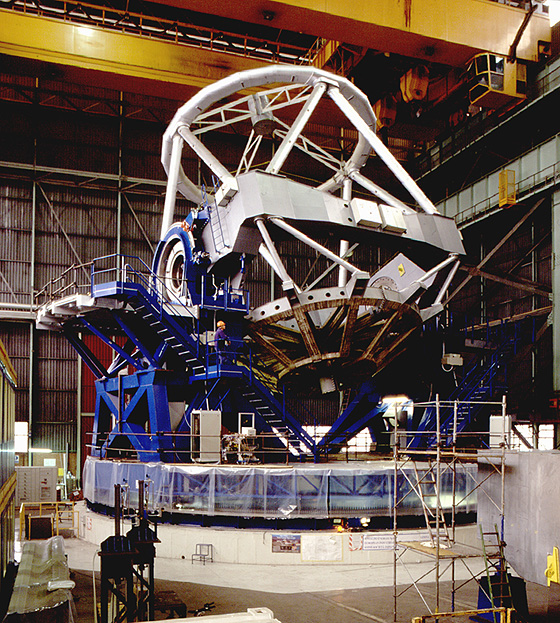

Construction of VLT main structure

The image shows the main structure of the VLT. It is the mechanical frame which holds the primary, secondary and tertiary mirrors aligned during the pointing and tracking of an astronomical object. The structure is composed of the fork (in blue) and the tube (silver). The fork turns around the vertical axis (azimuth), the tube turns around the axis passing through the shafts (altitude) which can be seen in the central square section (centrepiece). The photo was obtained at the Ansaldo factory in Milano (Italy) on October 10, 1996.

Credit: ESO